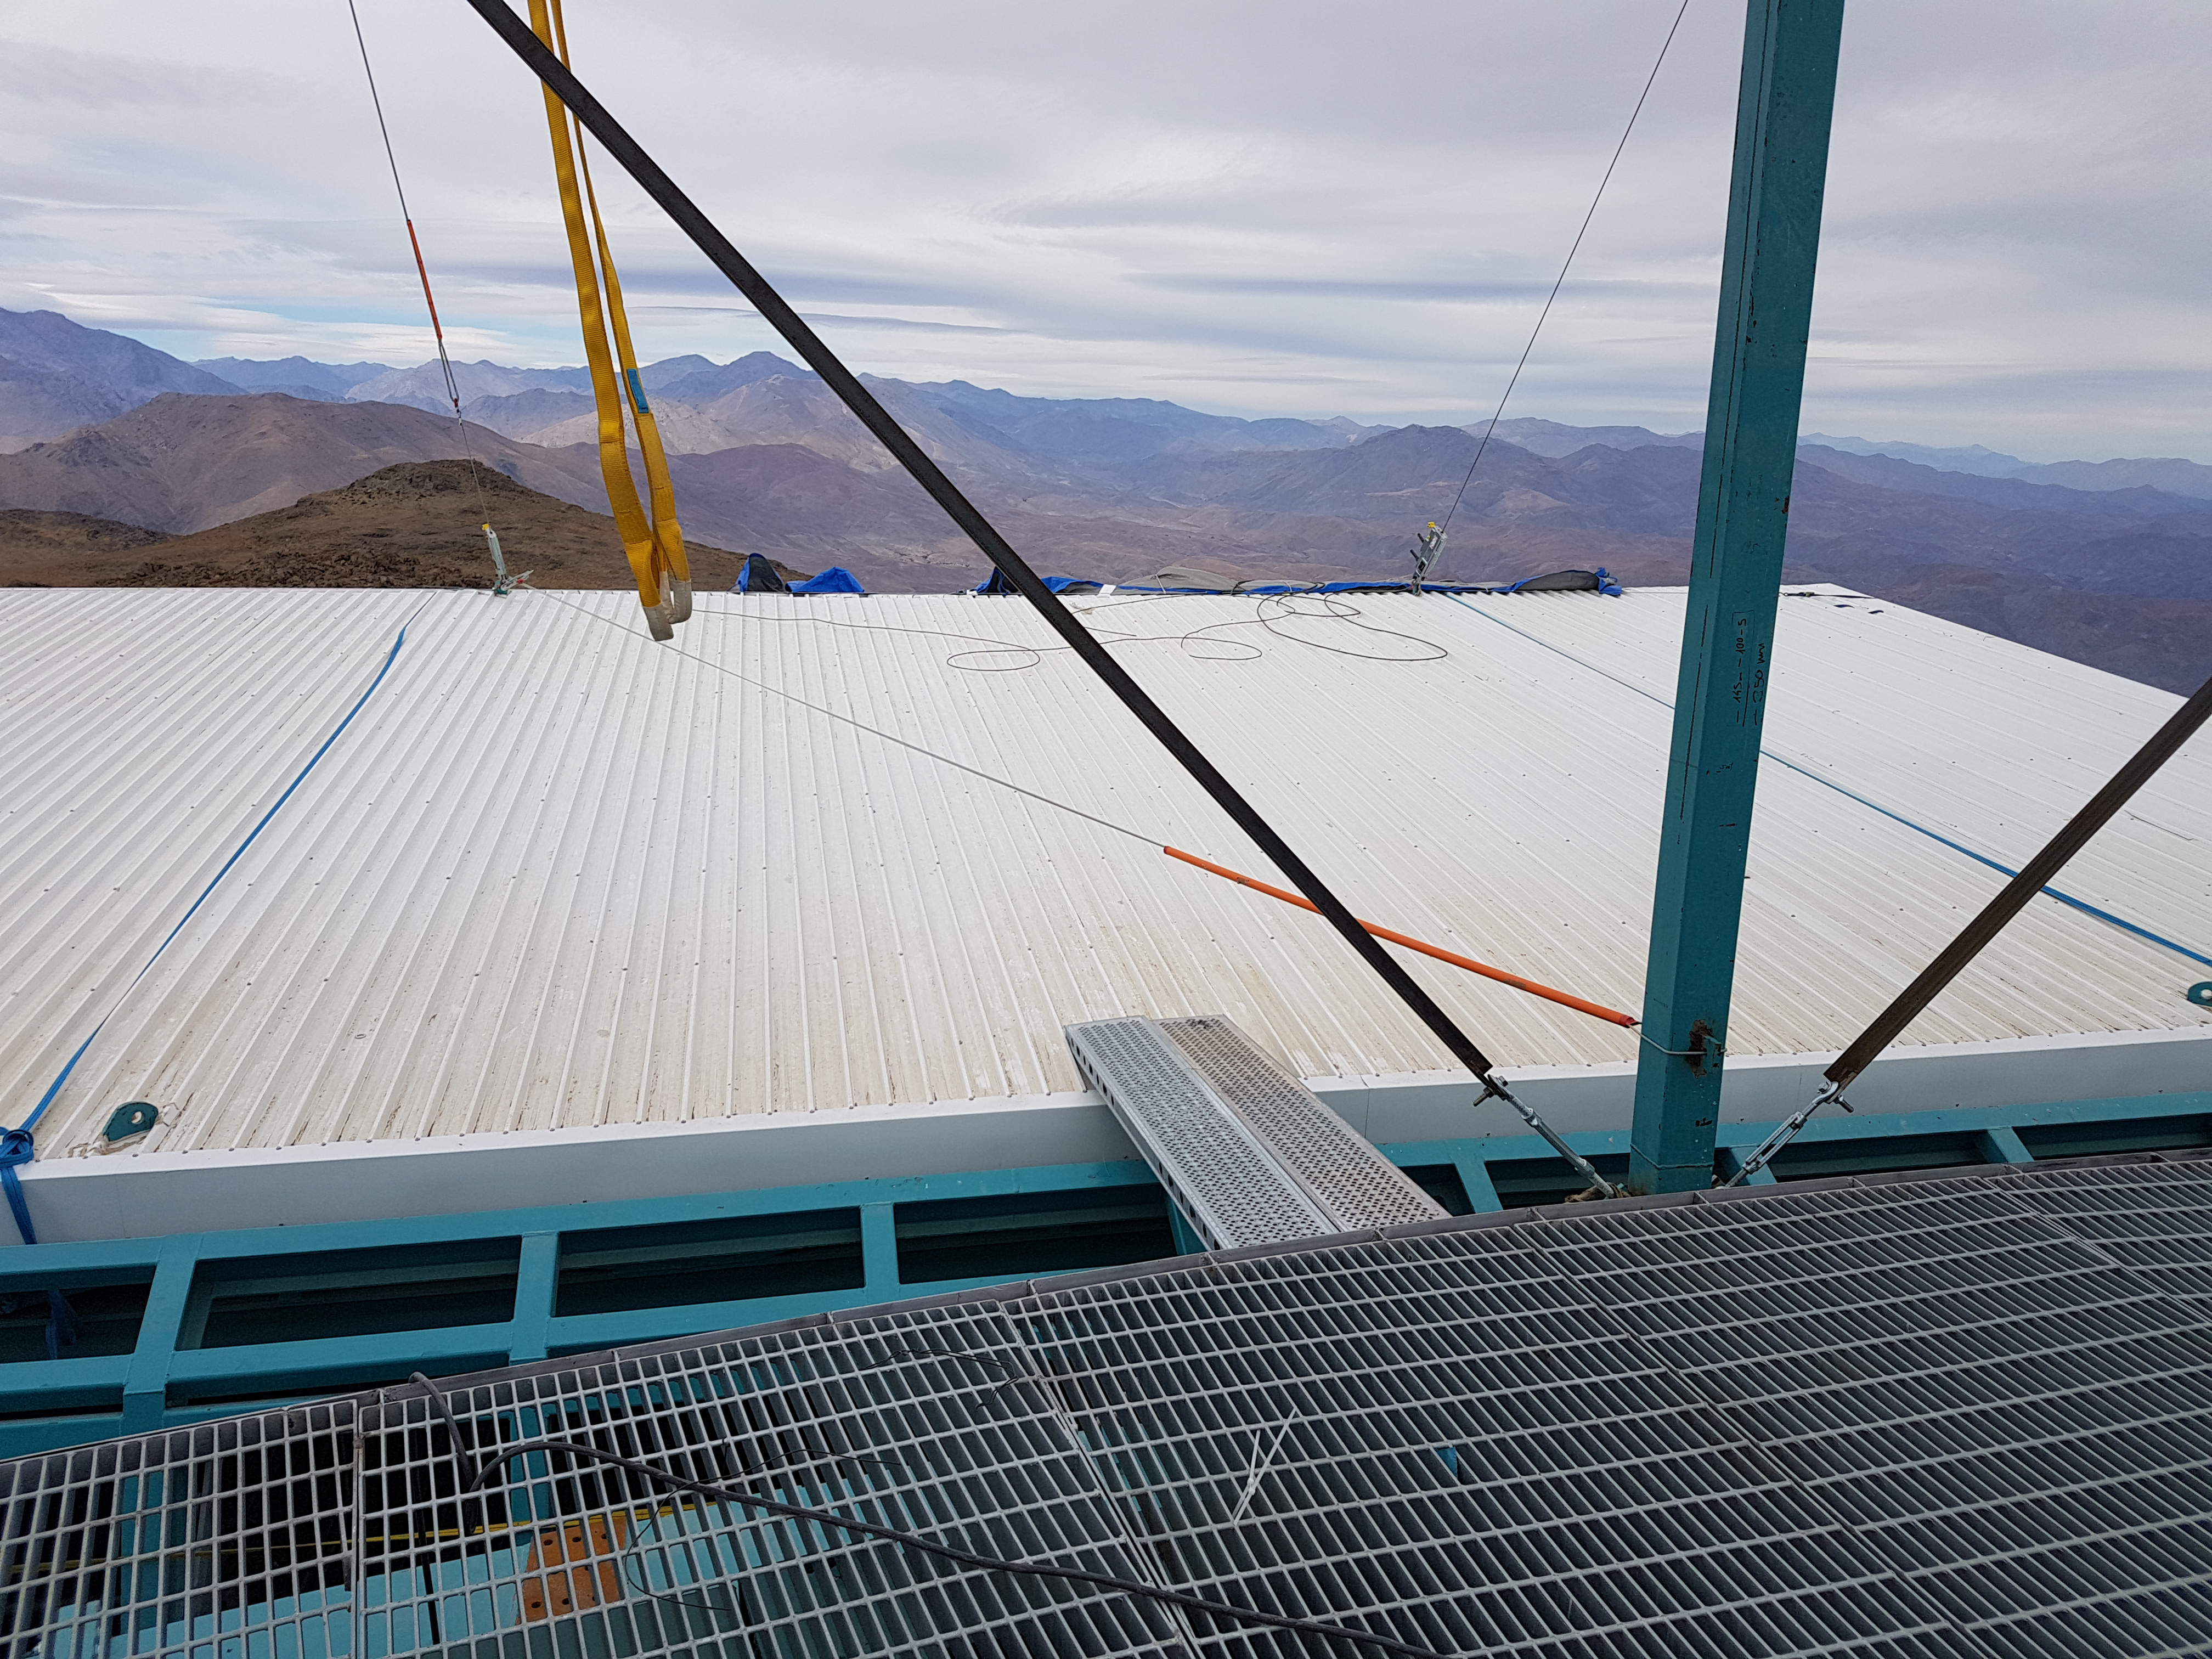

Weeky Construction Photos

Credit: Rubin Observatory/NSF/AURA